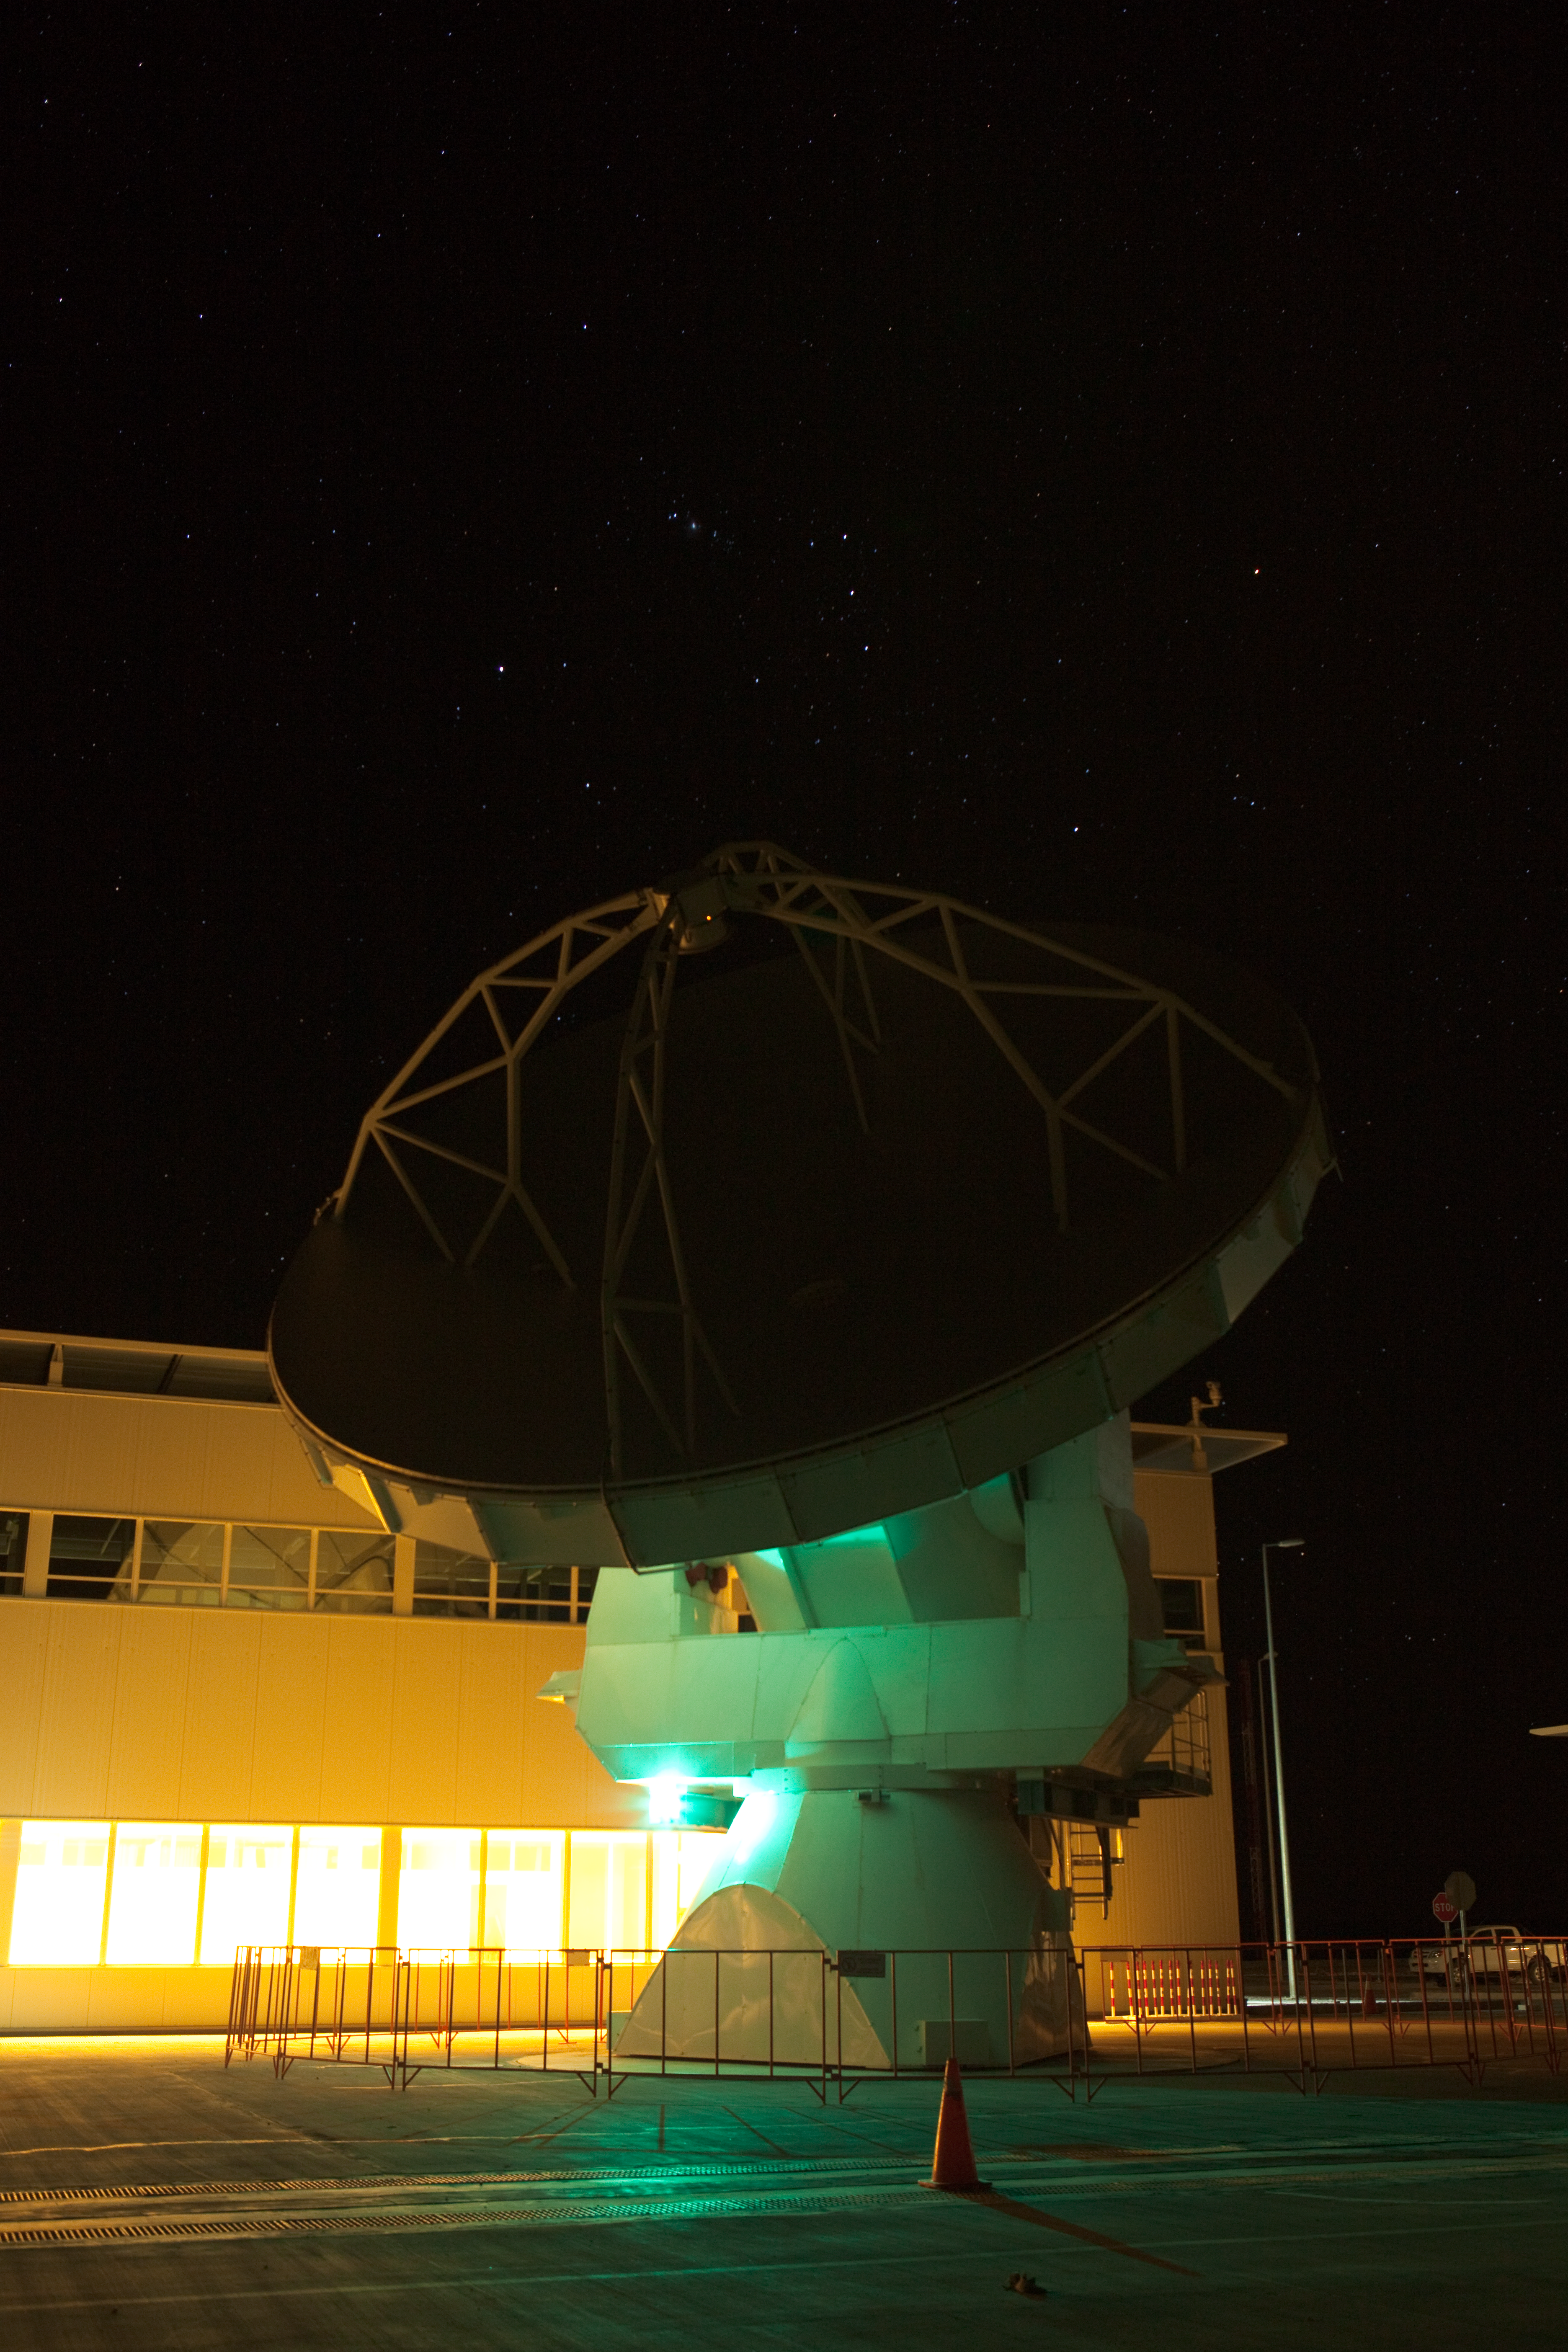

ALMA night testing

American ALMA antennas by the Operational Support Facility building during night time testing. Image taken in March 2009.

Credit: ALMA (ESO/NAOJ/NRAO)